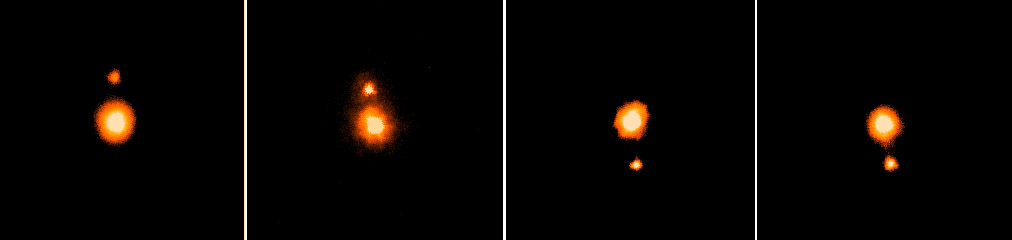

Pluto and its moon Charon

Pluto and its moon Charon are shown in this sequence of four near-infrared images (K-band, 2.2 microns), obtained on different nights during June 1999 at Gemini North, utilizing the University of Hawaii's infrared camera QUIRC and the adaptive optics (A0) system, Hokupa'a. The maximum separation between the two objects is 0.9 arc seconds, and the measured FWHM of unresolved images in these frames is 0.08 arc seconds. See the September 1999 NOAO Newsletter article.

Credit: International Gemini Observatory, US National Science Foundation